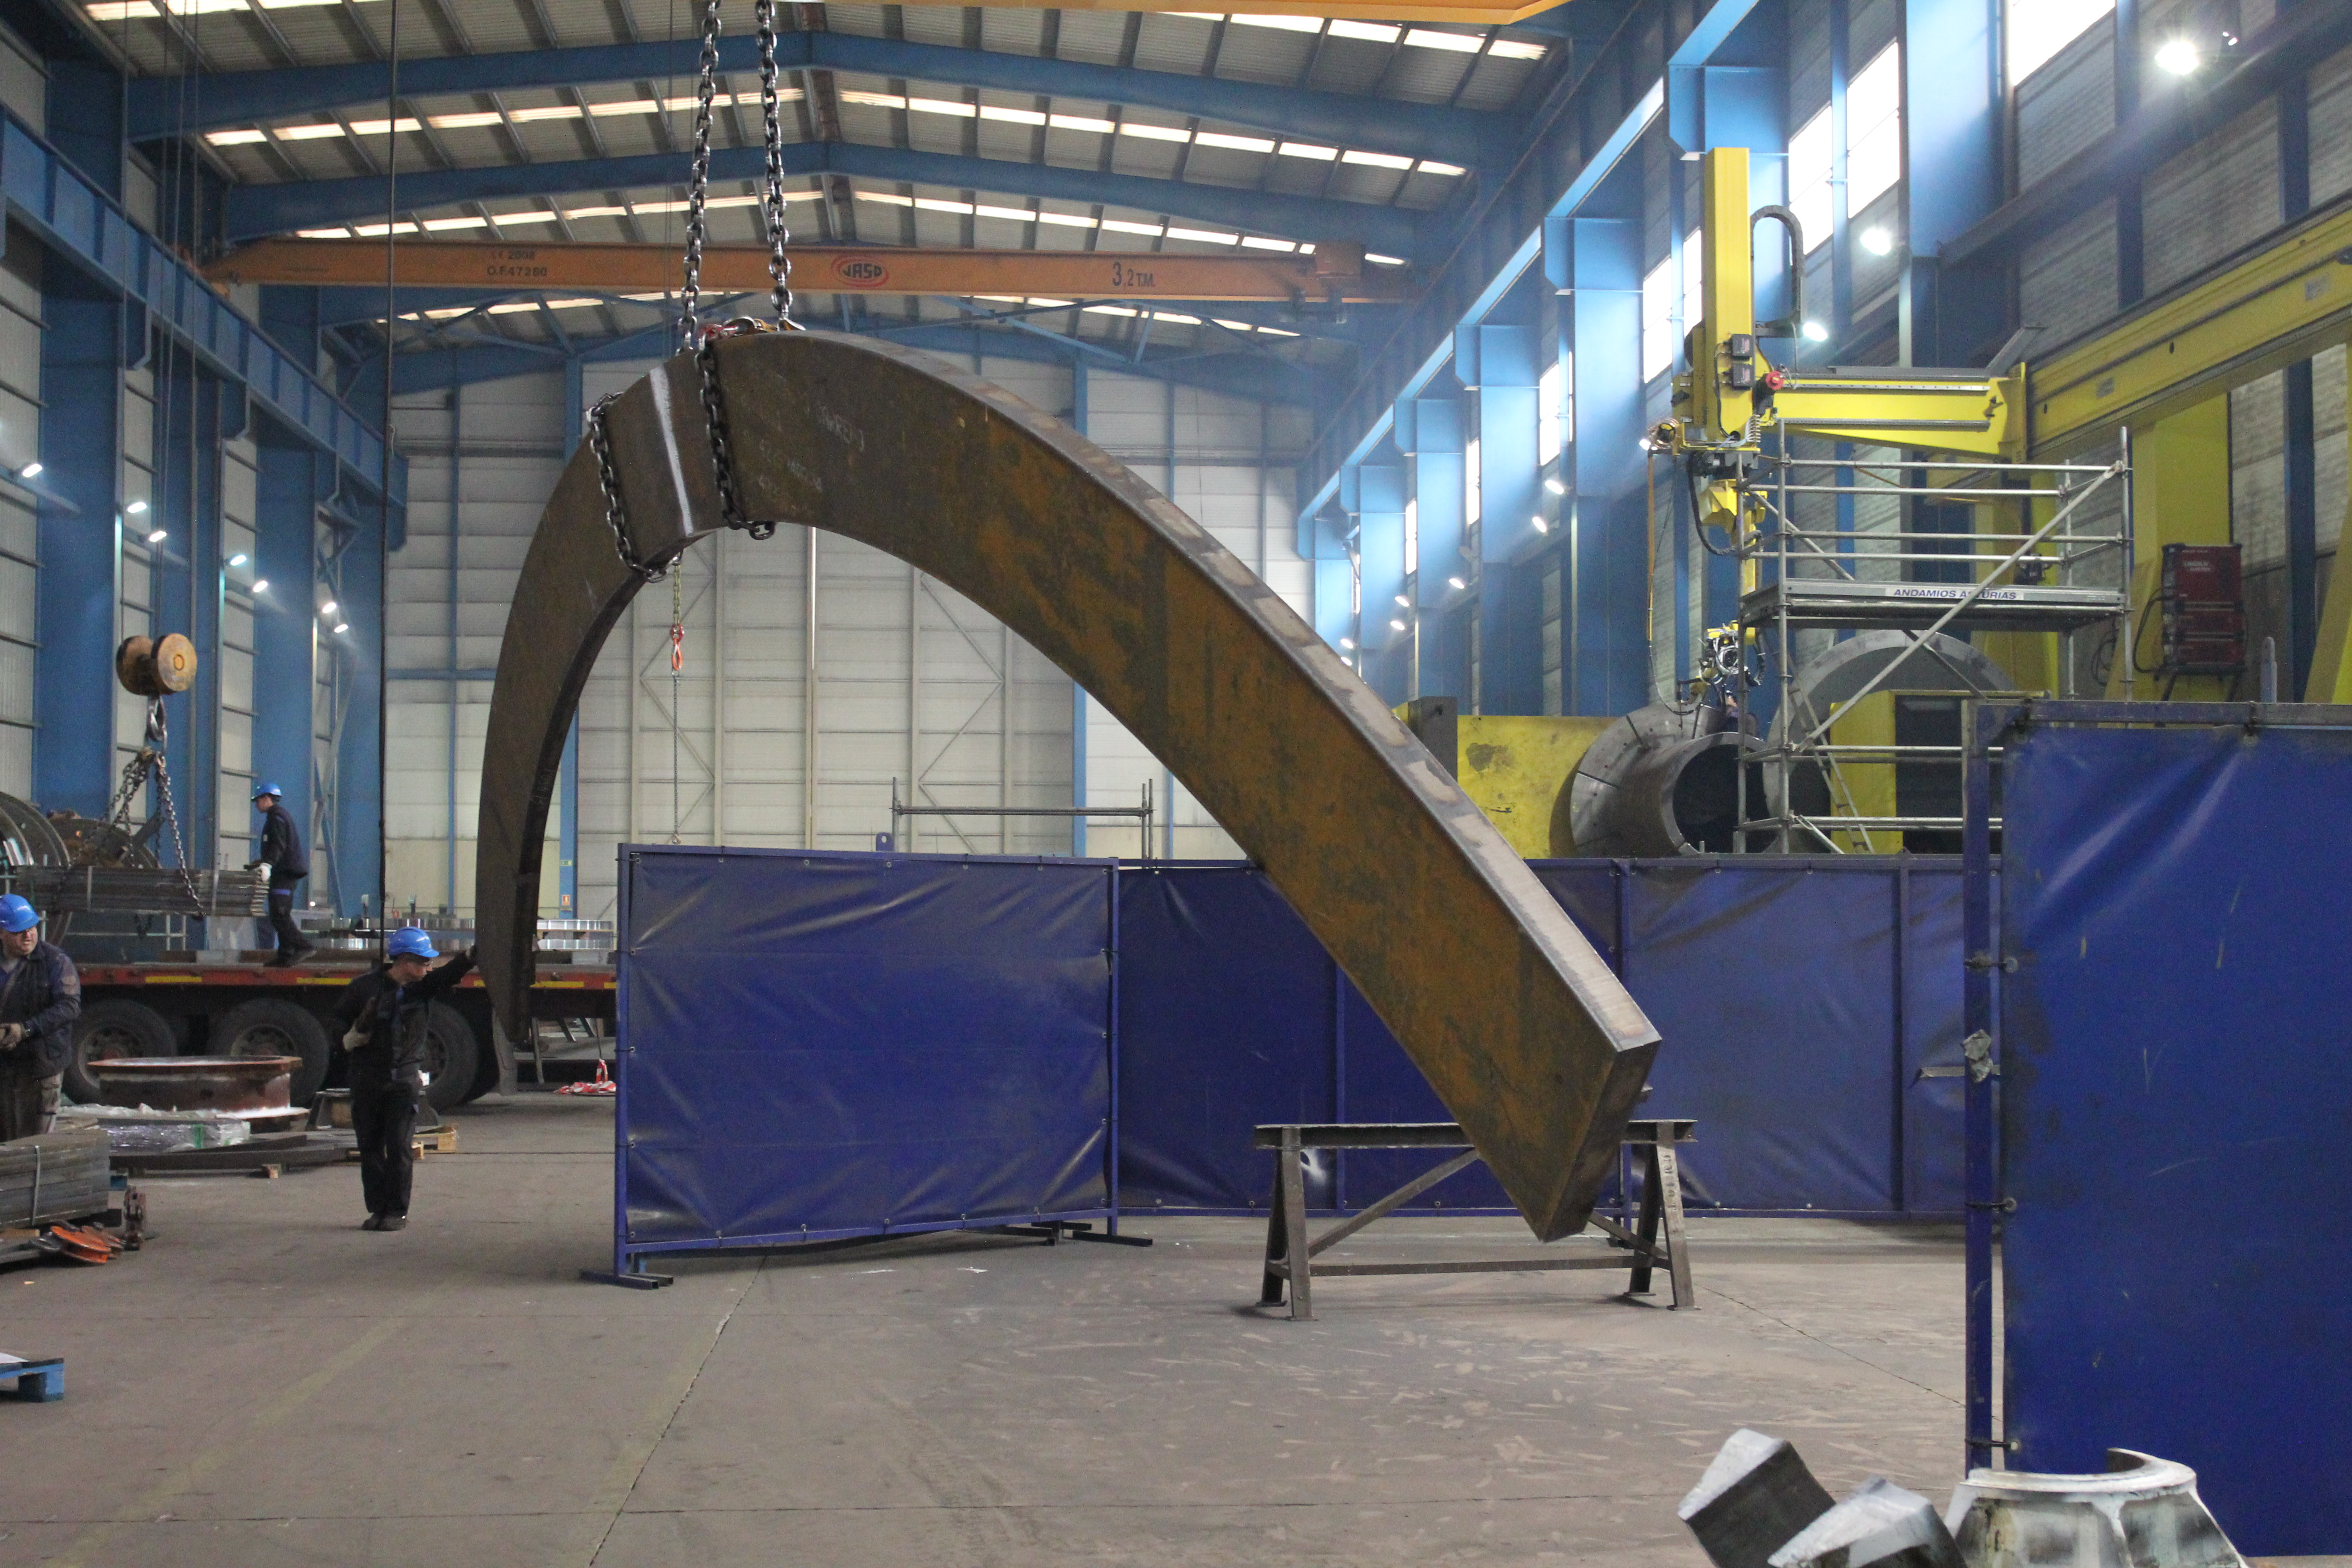

Transporting azimuth track through the shop.

Transporting azimuth track through the shop.

Credit: Rubin Observatory/NSF/AURA